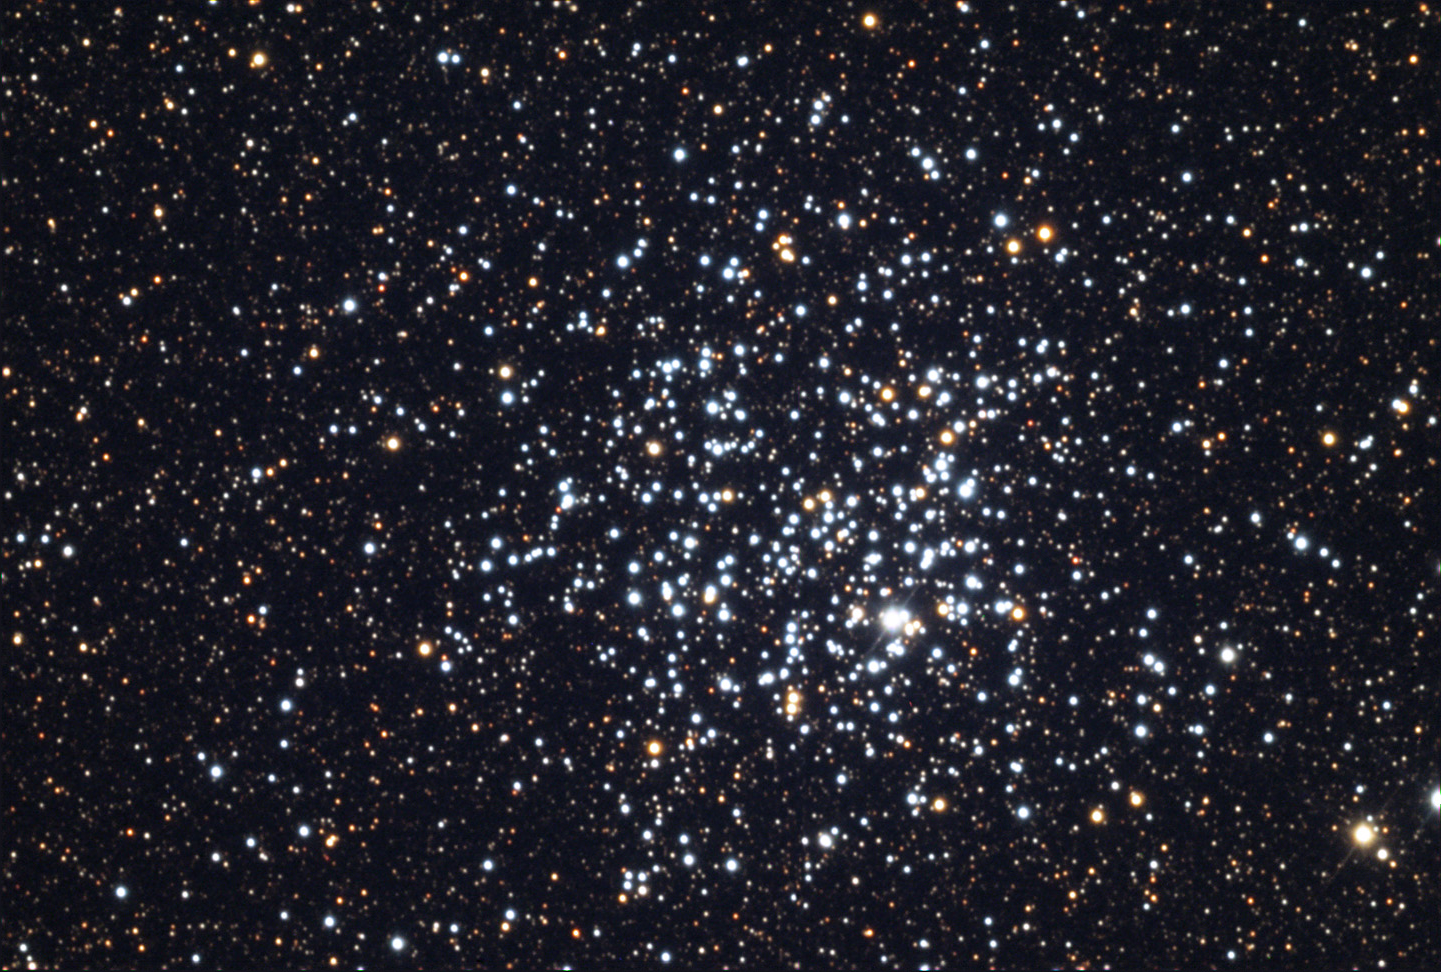

M11

M11 got its nickname, the Wild Duck Cluster, from Admiral Smyth. His view in 1835 seemed to elicit visions of wild ducks flying in the distant sky. With the growth of large cities, seeing similar flocks fill the sky are most rare indeed. This is certainly one of the more compact examples of open star clusters with members numbering nearly 3000 stars. The oldest stars in this cluster are only 220 million years old, indicating that this cluster is still quite young. But the true vision of wild ducks can be better glimpsed by our understanding of these starsʼ orbits. A picture like this is only a snapshot of the convoluted and complex orbital interactions these stars dance through time. Each star affects the other in their messy mingle about each other; as ducks they would appear to be very confused. A stargazer on a planet orbiting one of these stars would see a sky filled with hundreds of nearly identical first magnitude stars. Image trying to keep track of their names!

This image was taken as part of Advanced Observing Program (AOP) program at Kitt Peak Visitor Center during 2014.

Credit: KPNO/NOIRLab/NSF/AURA/Adam Block